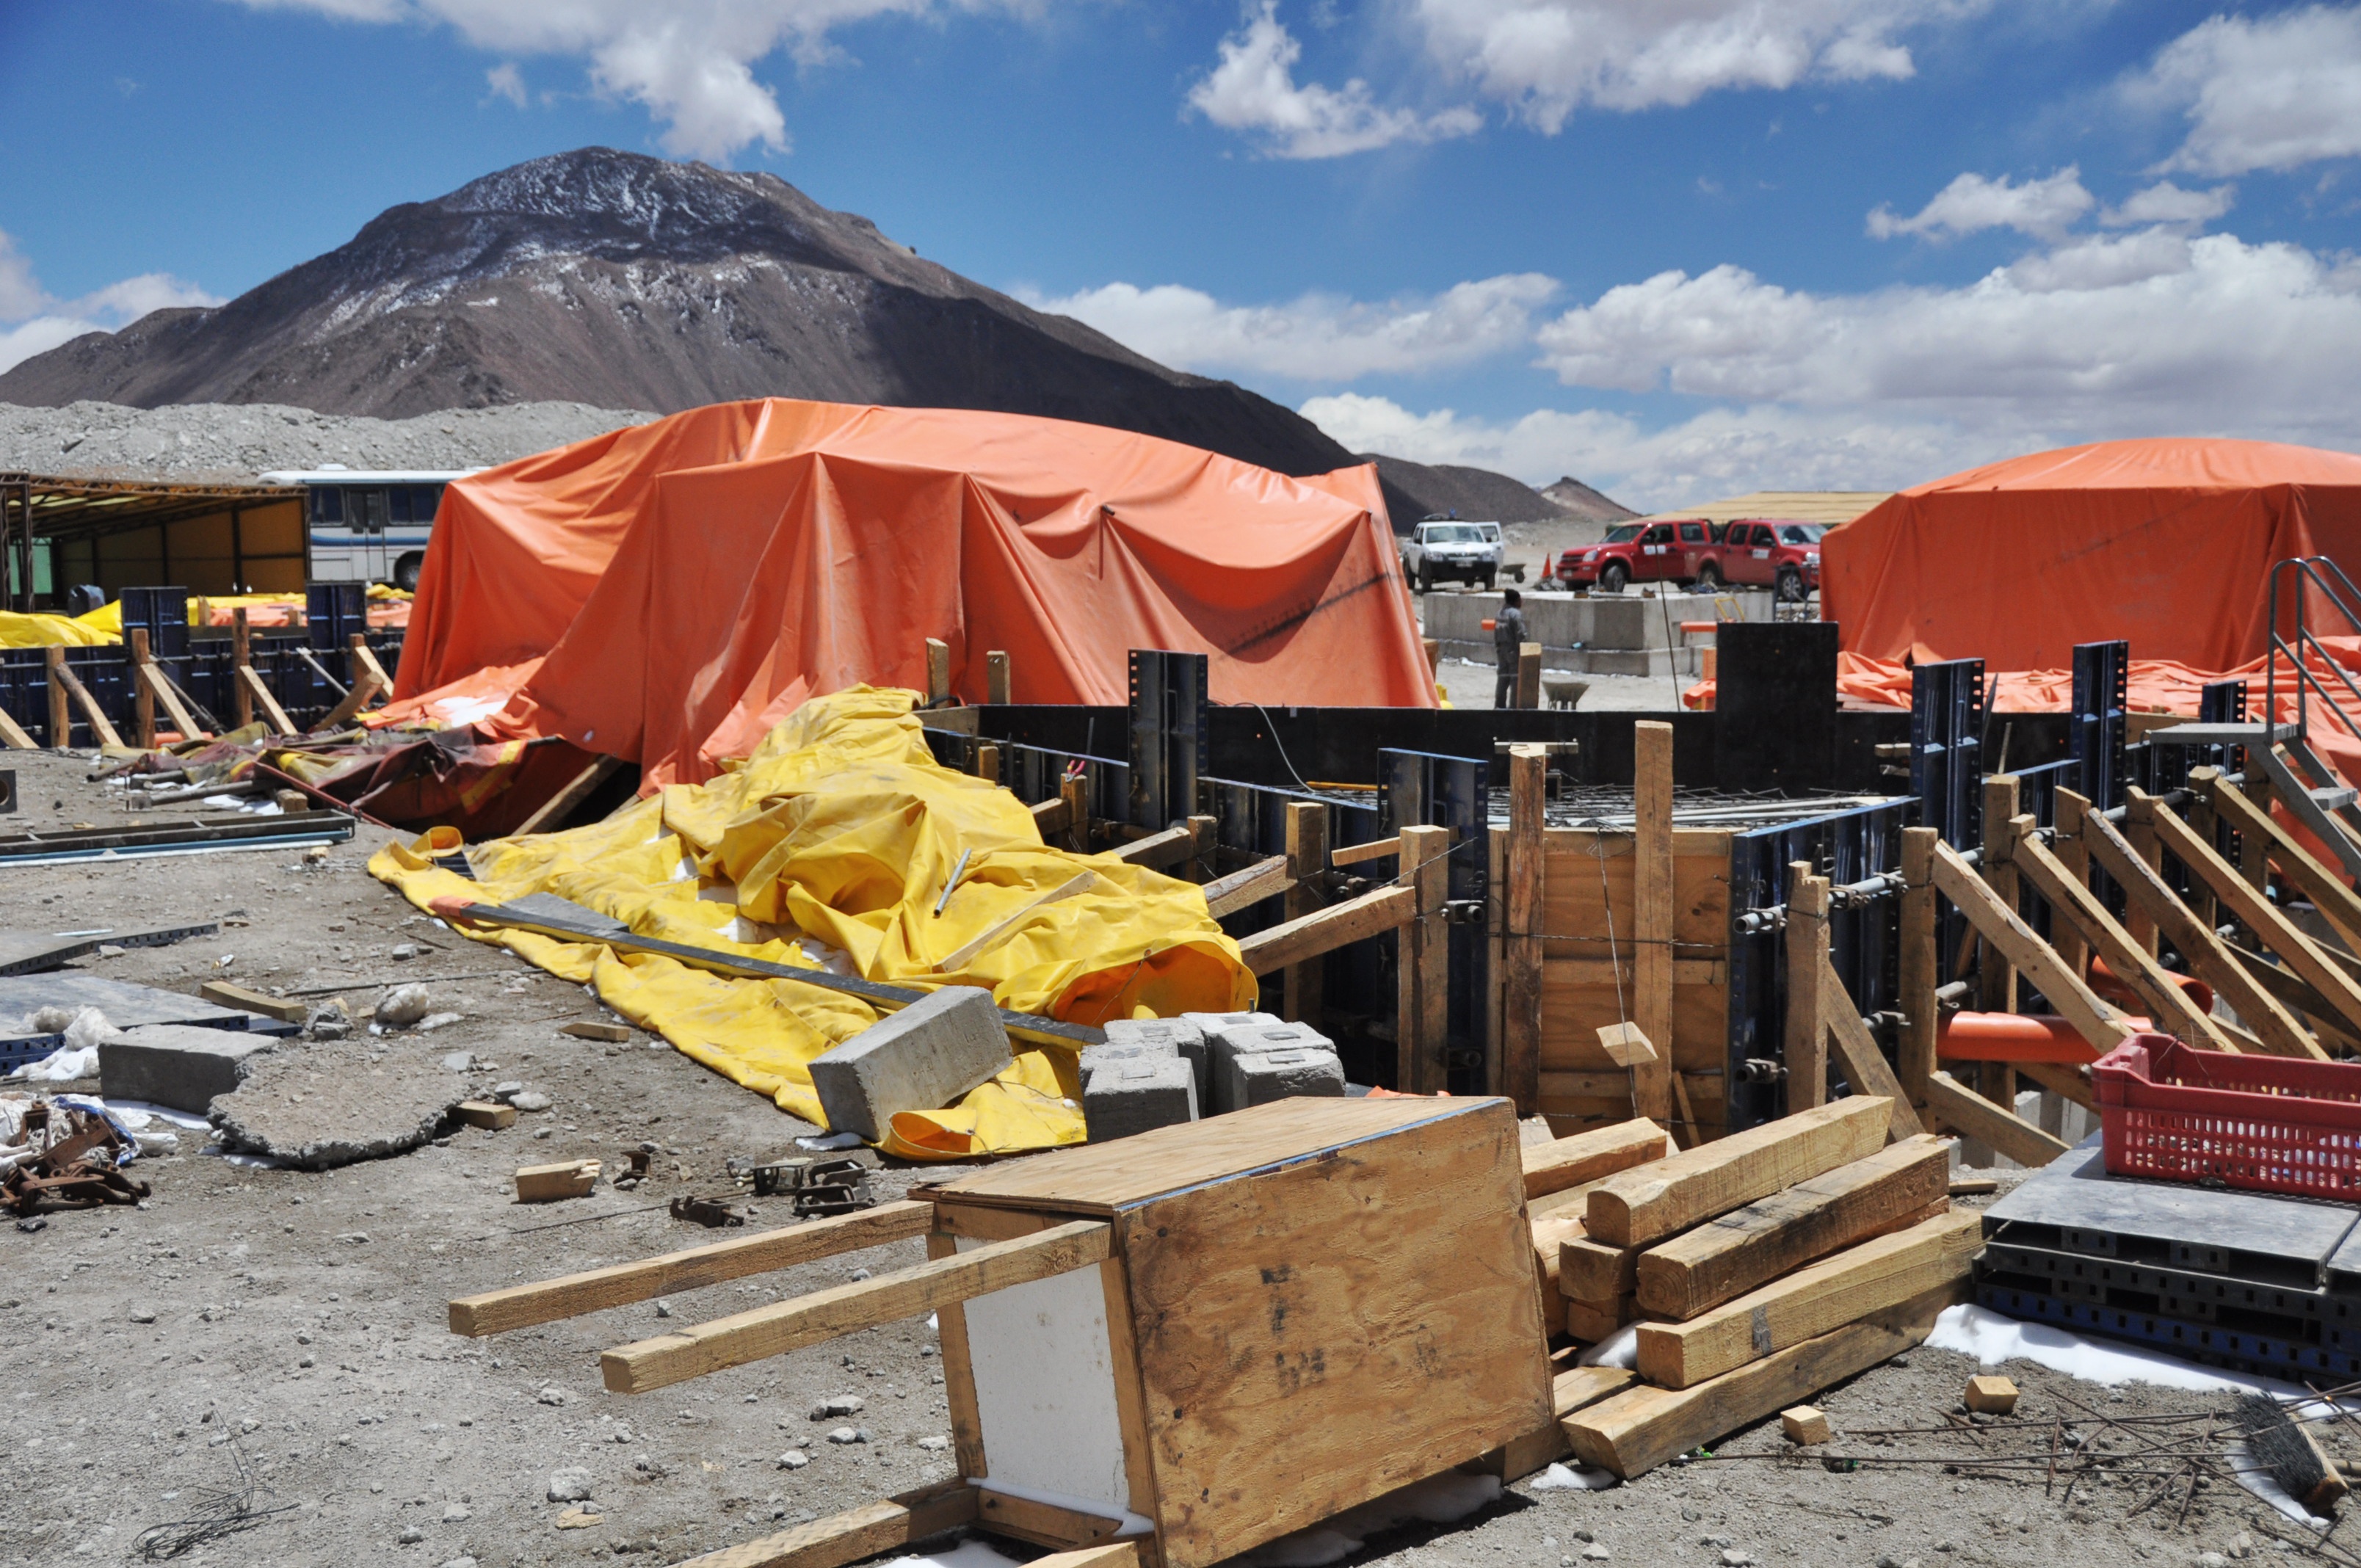

Start of construction in the AOS

Start of construction in the AOS.

Credit: ALMA (ESO / NAOJ / NRAO)